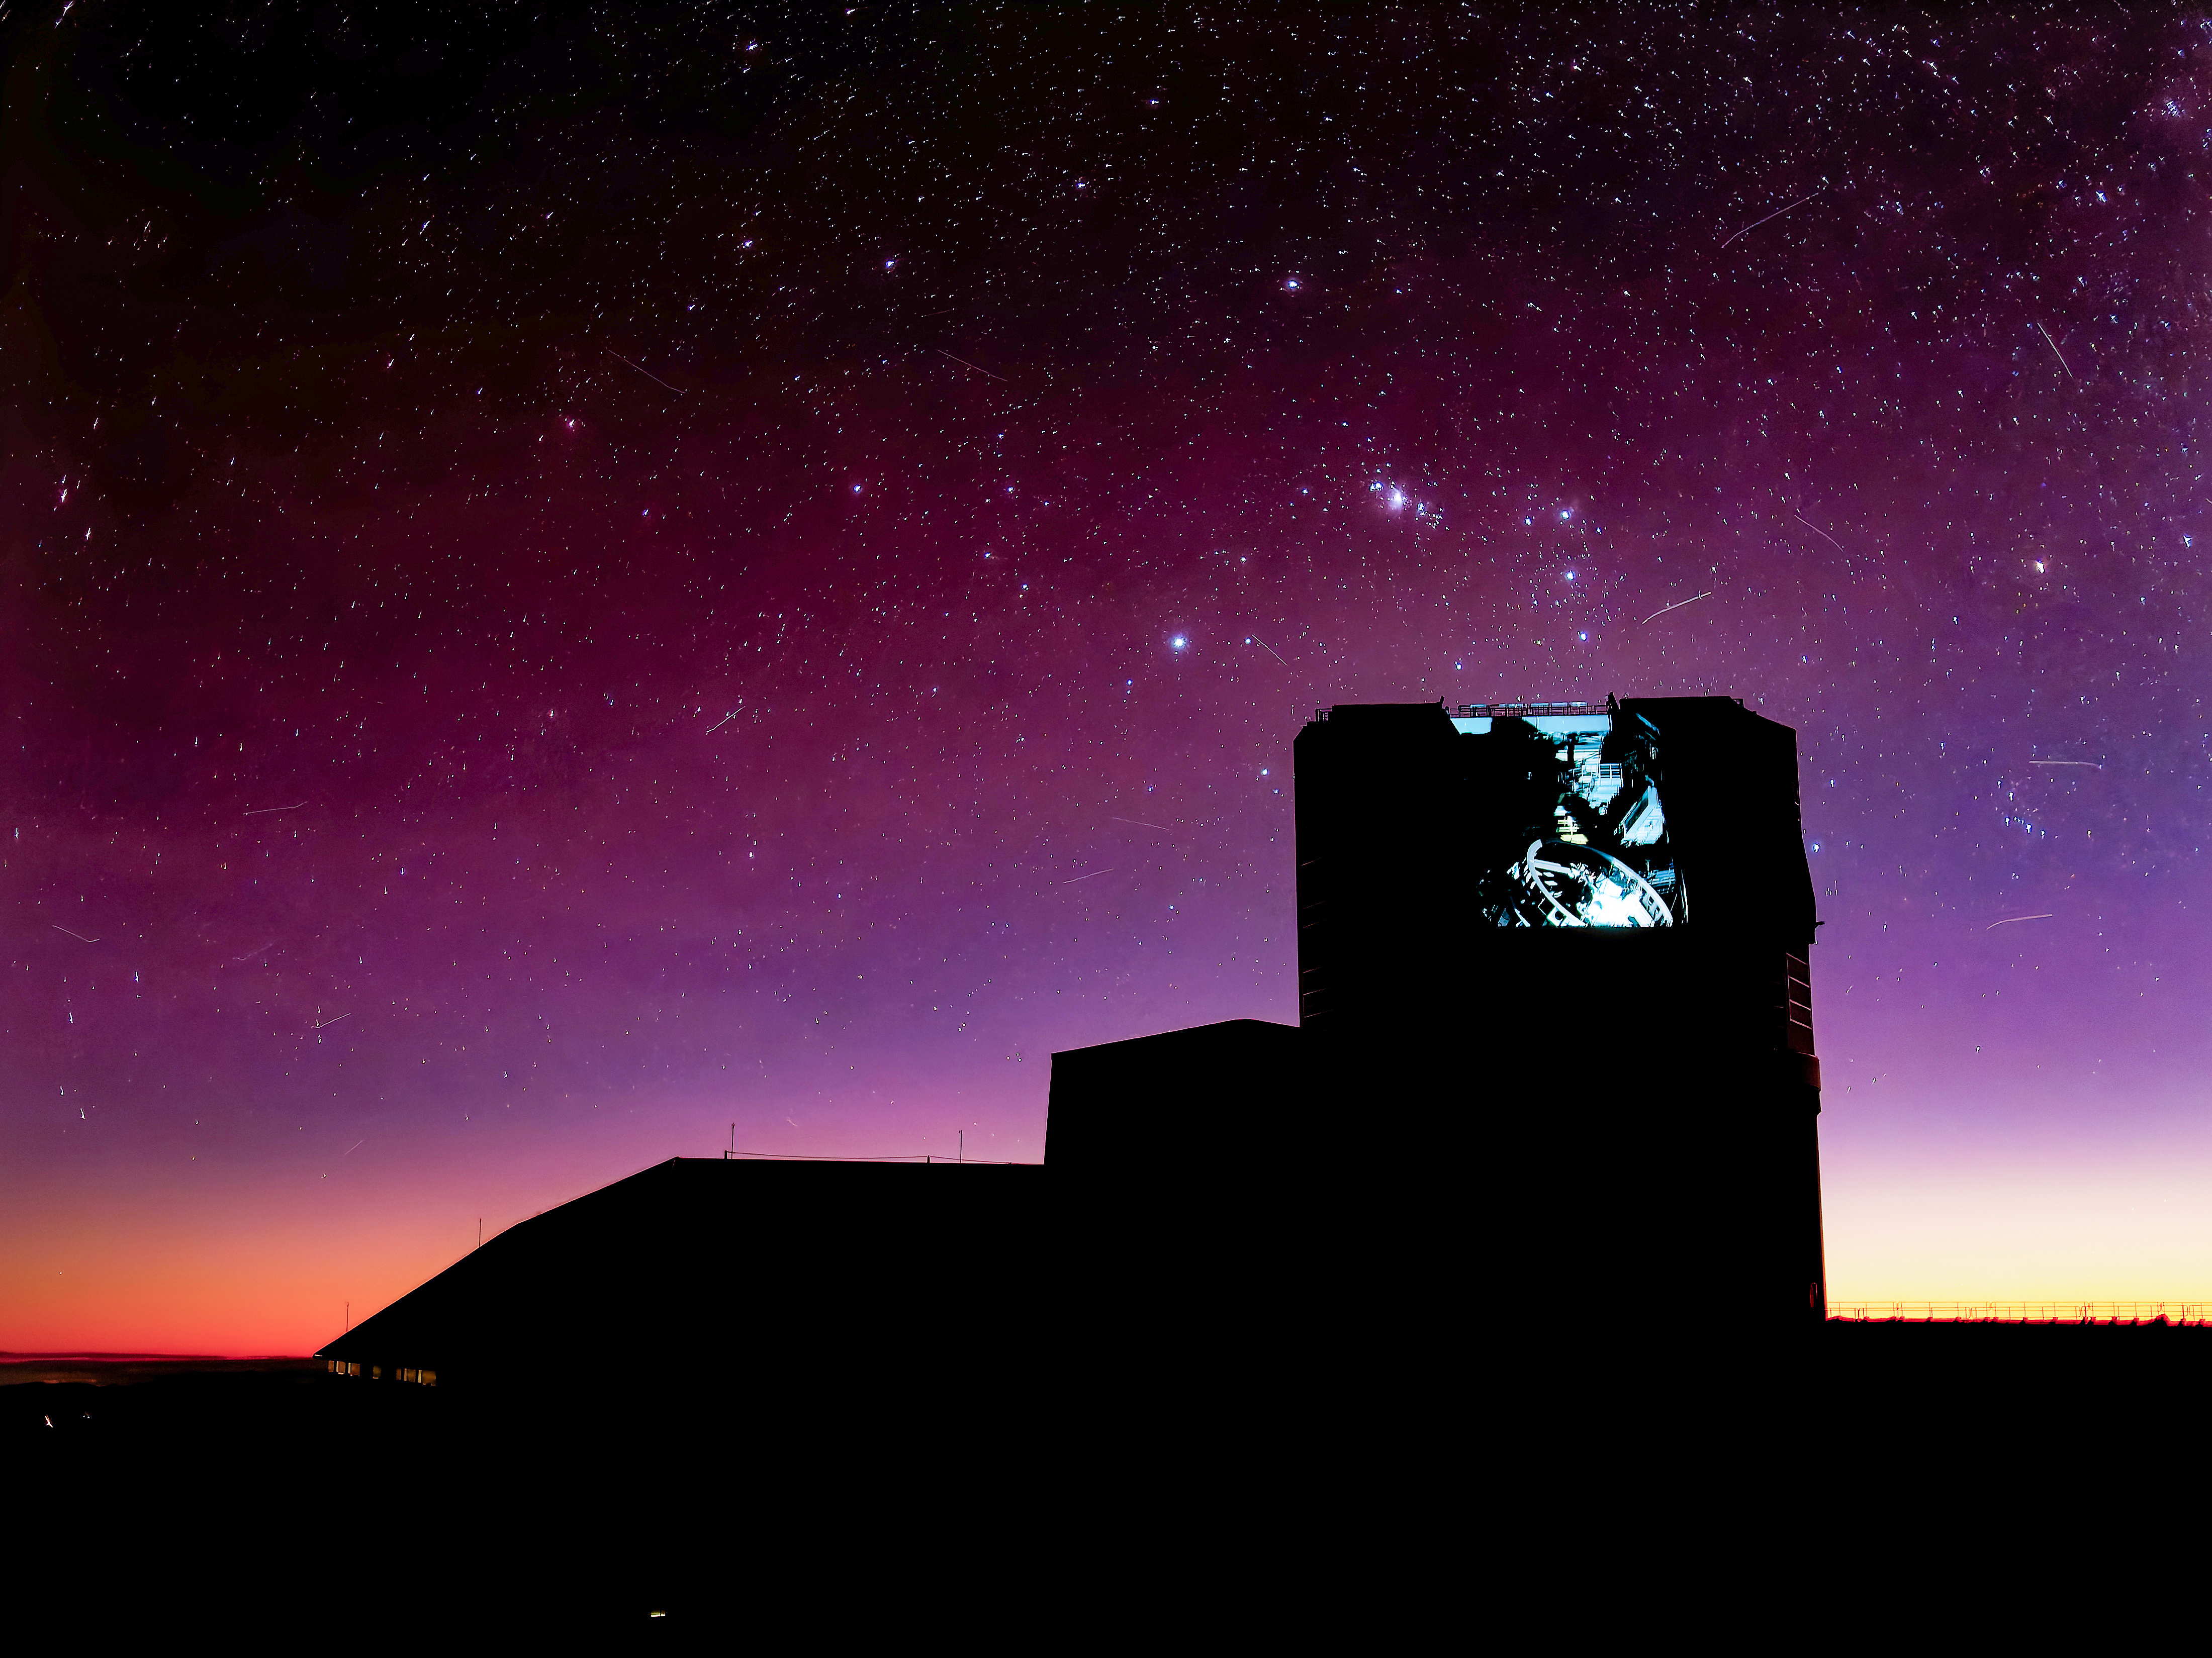

Glowing Rubin

NSF-DOE Vera C. Rubin Observatory glows under the light of its calibration LEDs. Satellites streak across the sky in this long-exposure image.

Credit: RubinObs/NSF/DOE/NOIRLab/SLAC/AURA/W. O'Mullane